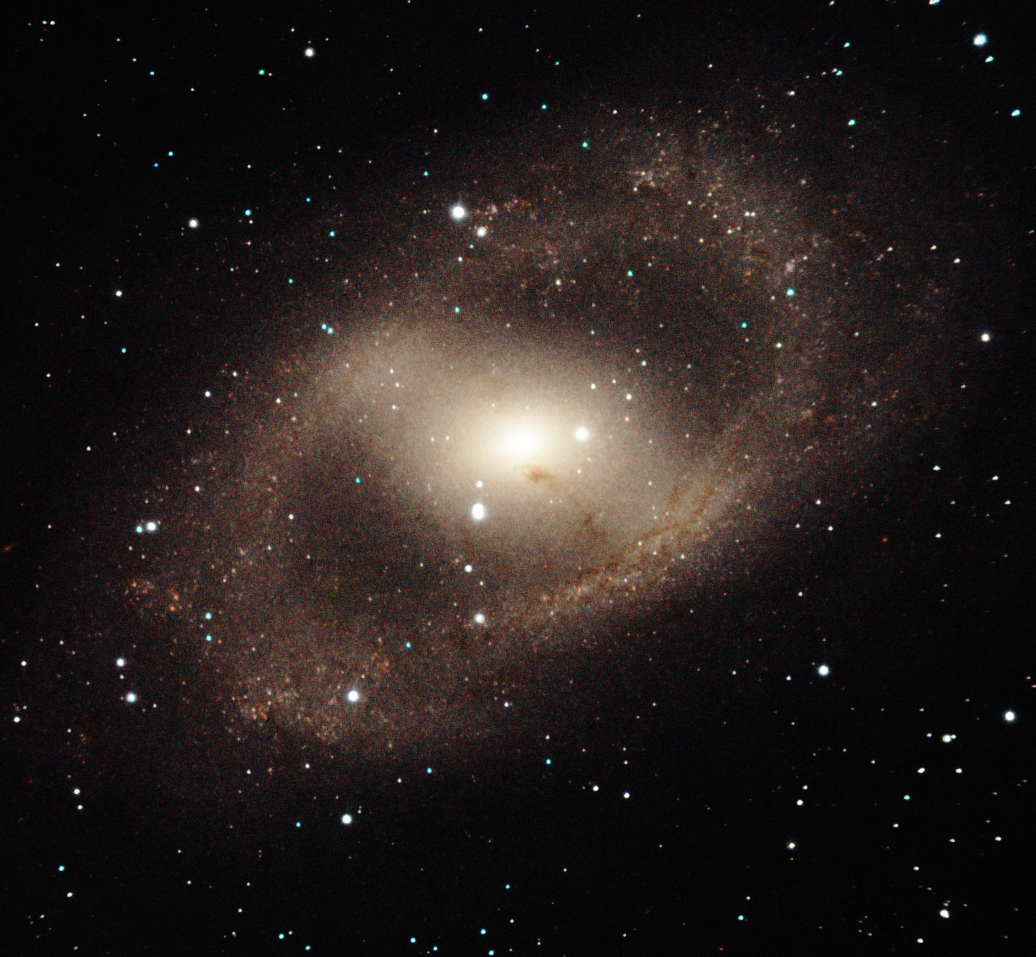

NGC 6300

NGC 6300 is an intriguing barred spiral galaxy in the constellation of Ara. This near-infrared image with FLAMINGOS-2 shows the galaxy’s complex arm structure forming a spectacular ring of star formation. The galaxy’s bar also has a strong vein of dust that almost obscures its bright active nucleus –– whose prodigious energy is the result of matter accreting onto a black hole with an estimated mass of 280,000 Suns.

Credit: International Gemini Observatory/AURA